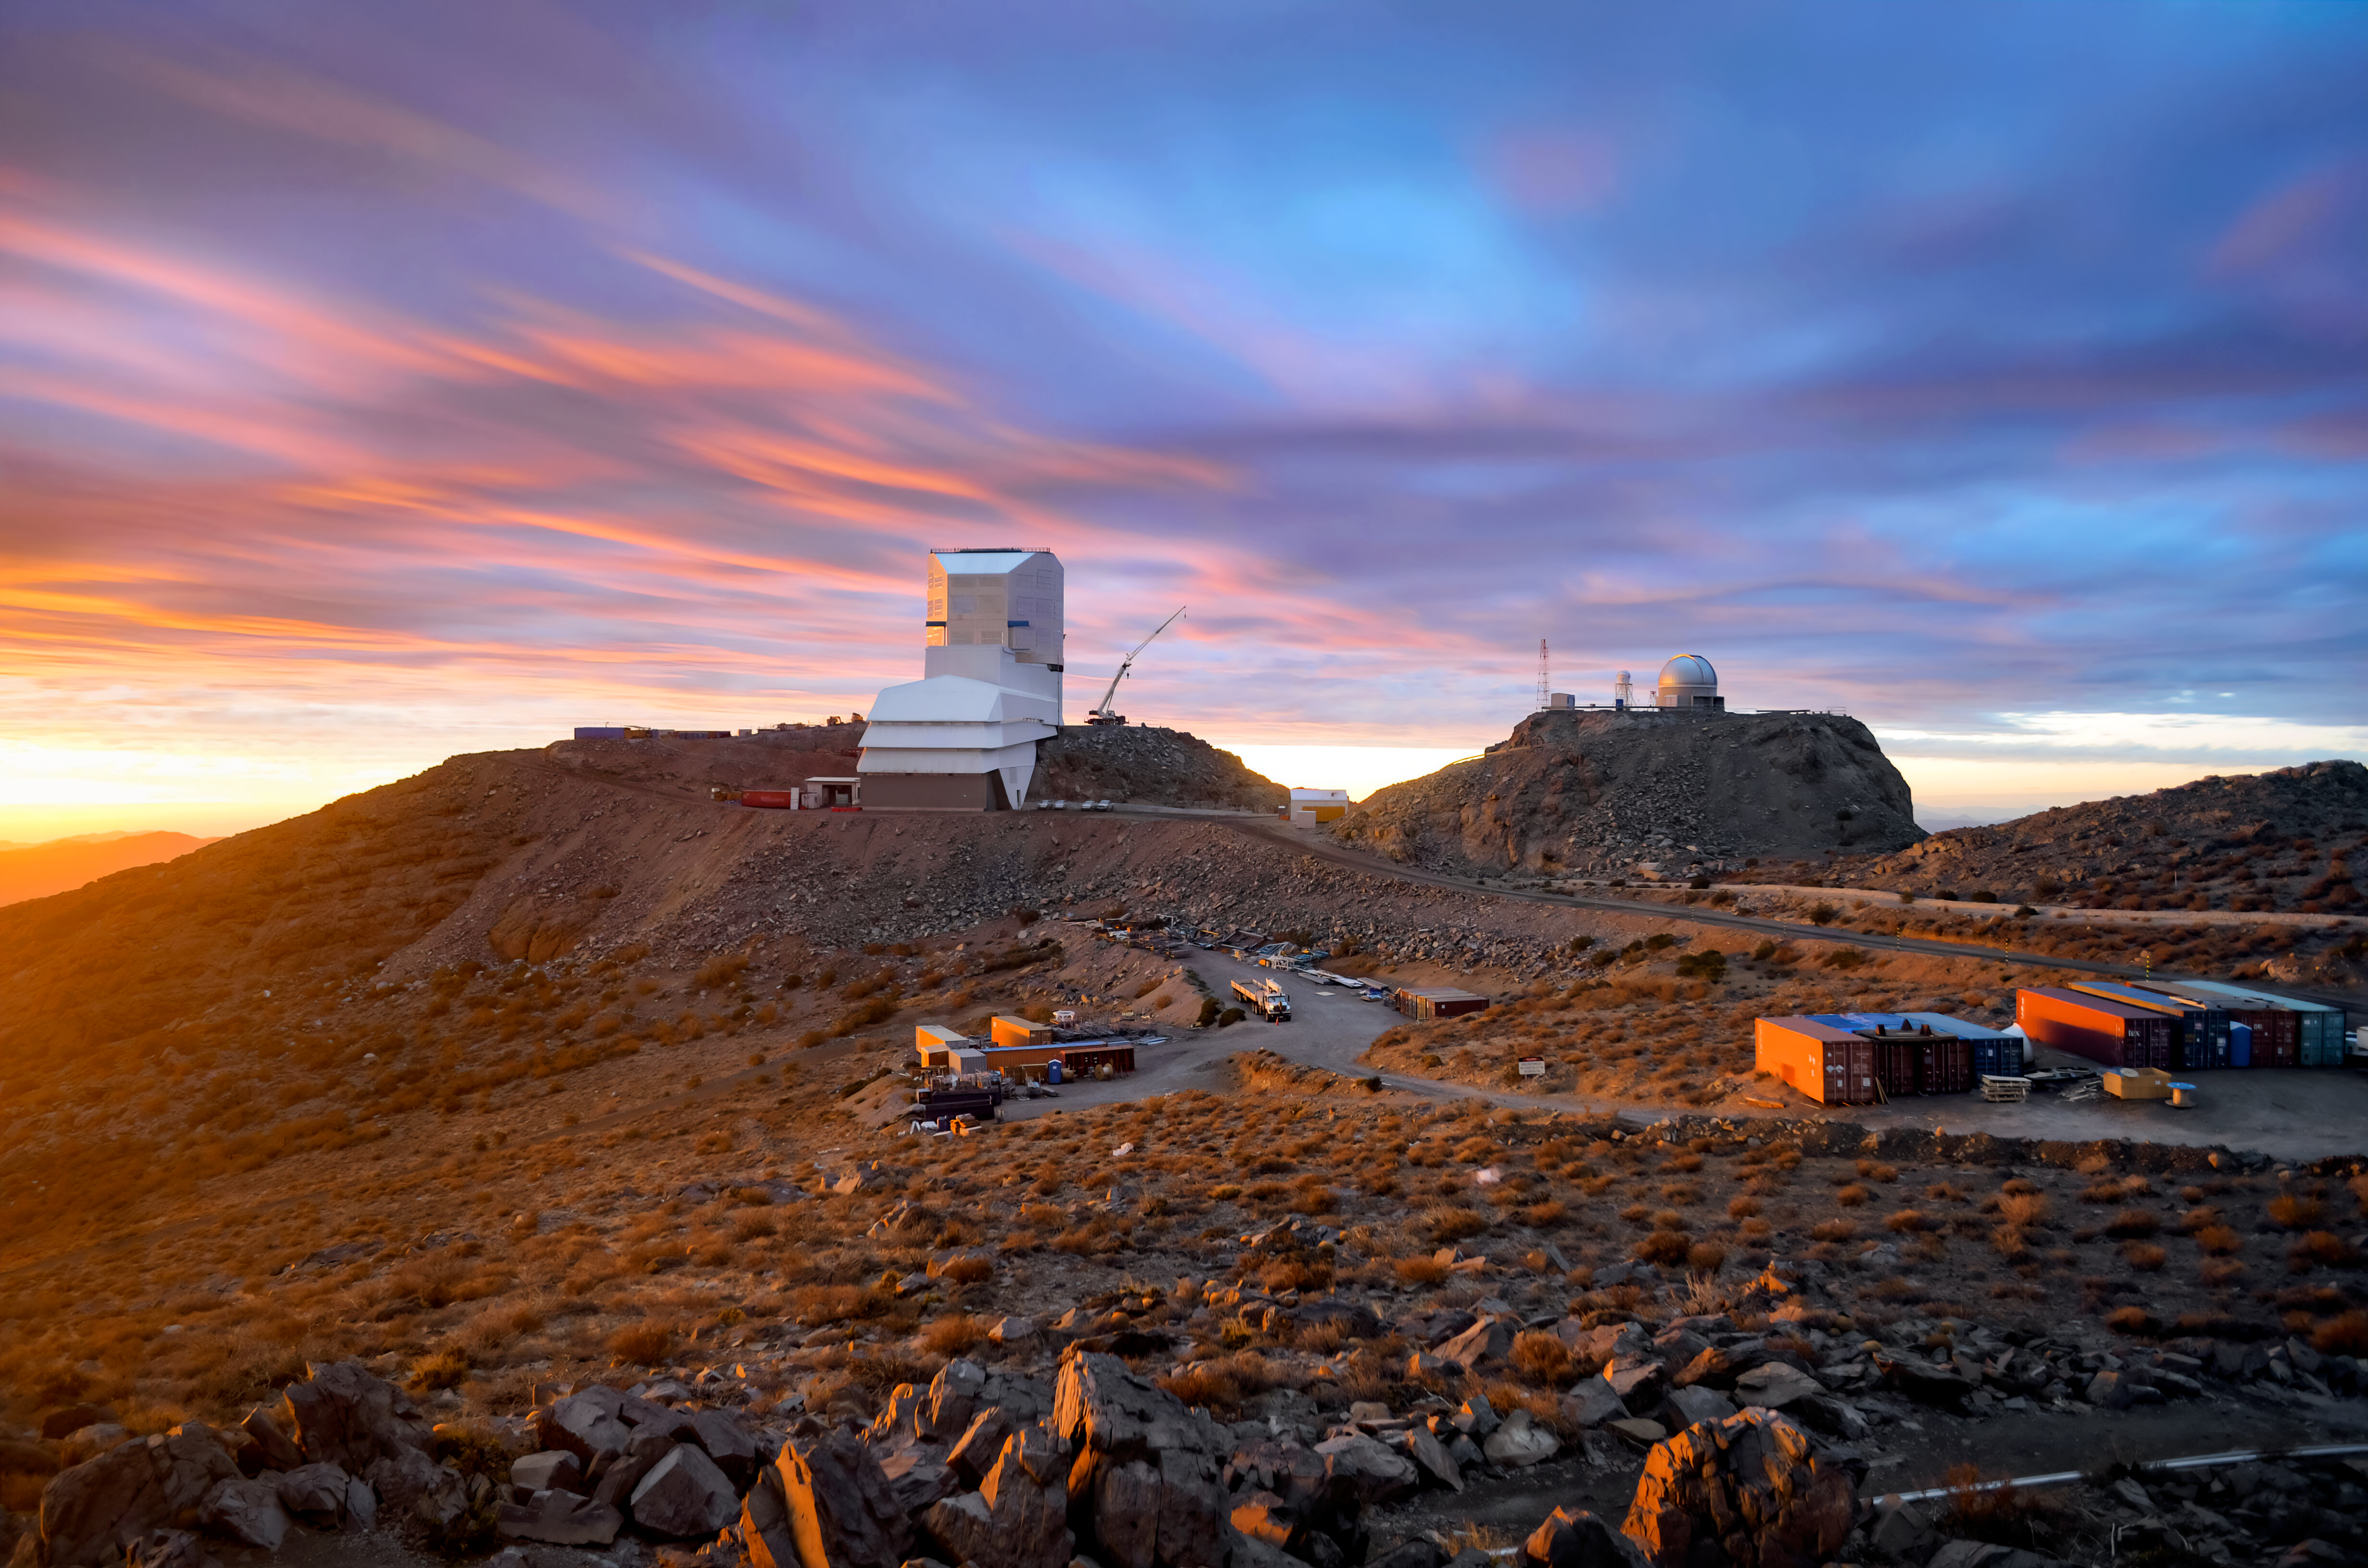

Rubin in September 2023

The Vera C. Rubin Observatory in September 2023.

Credit: RubinObs/NOIRLab/SLAC/NSF/DOE/AURA